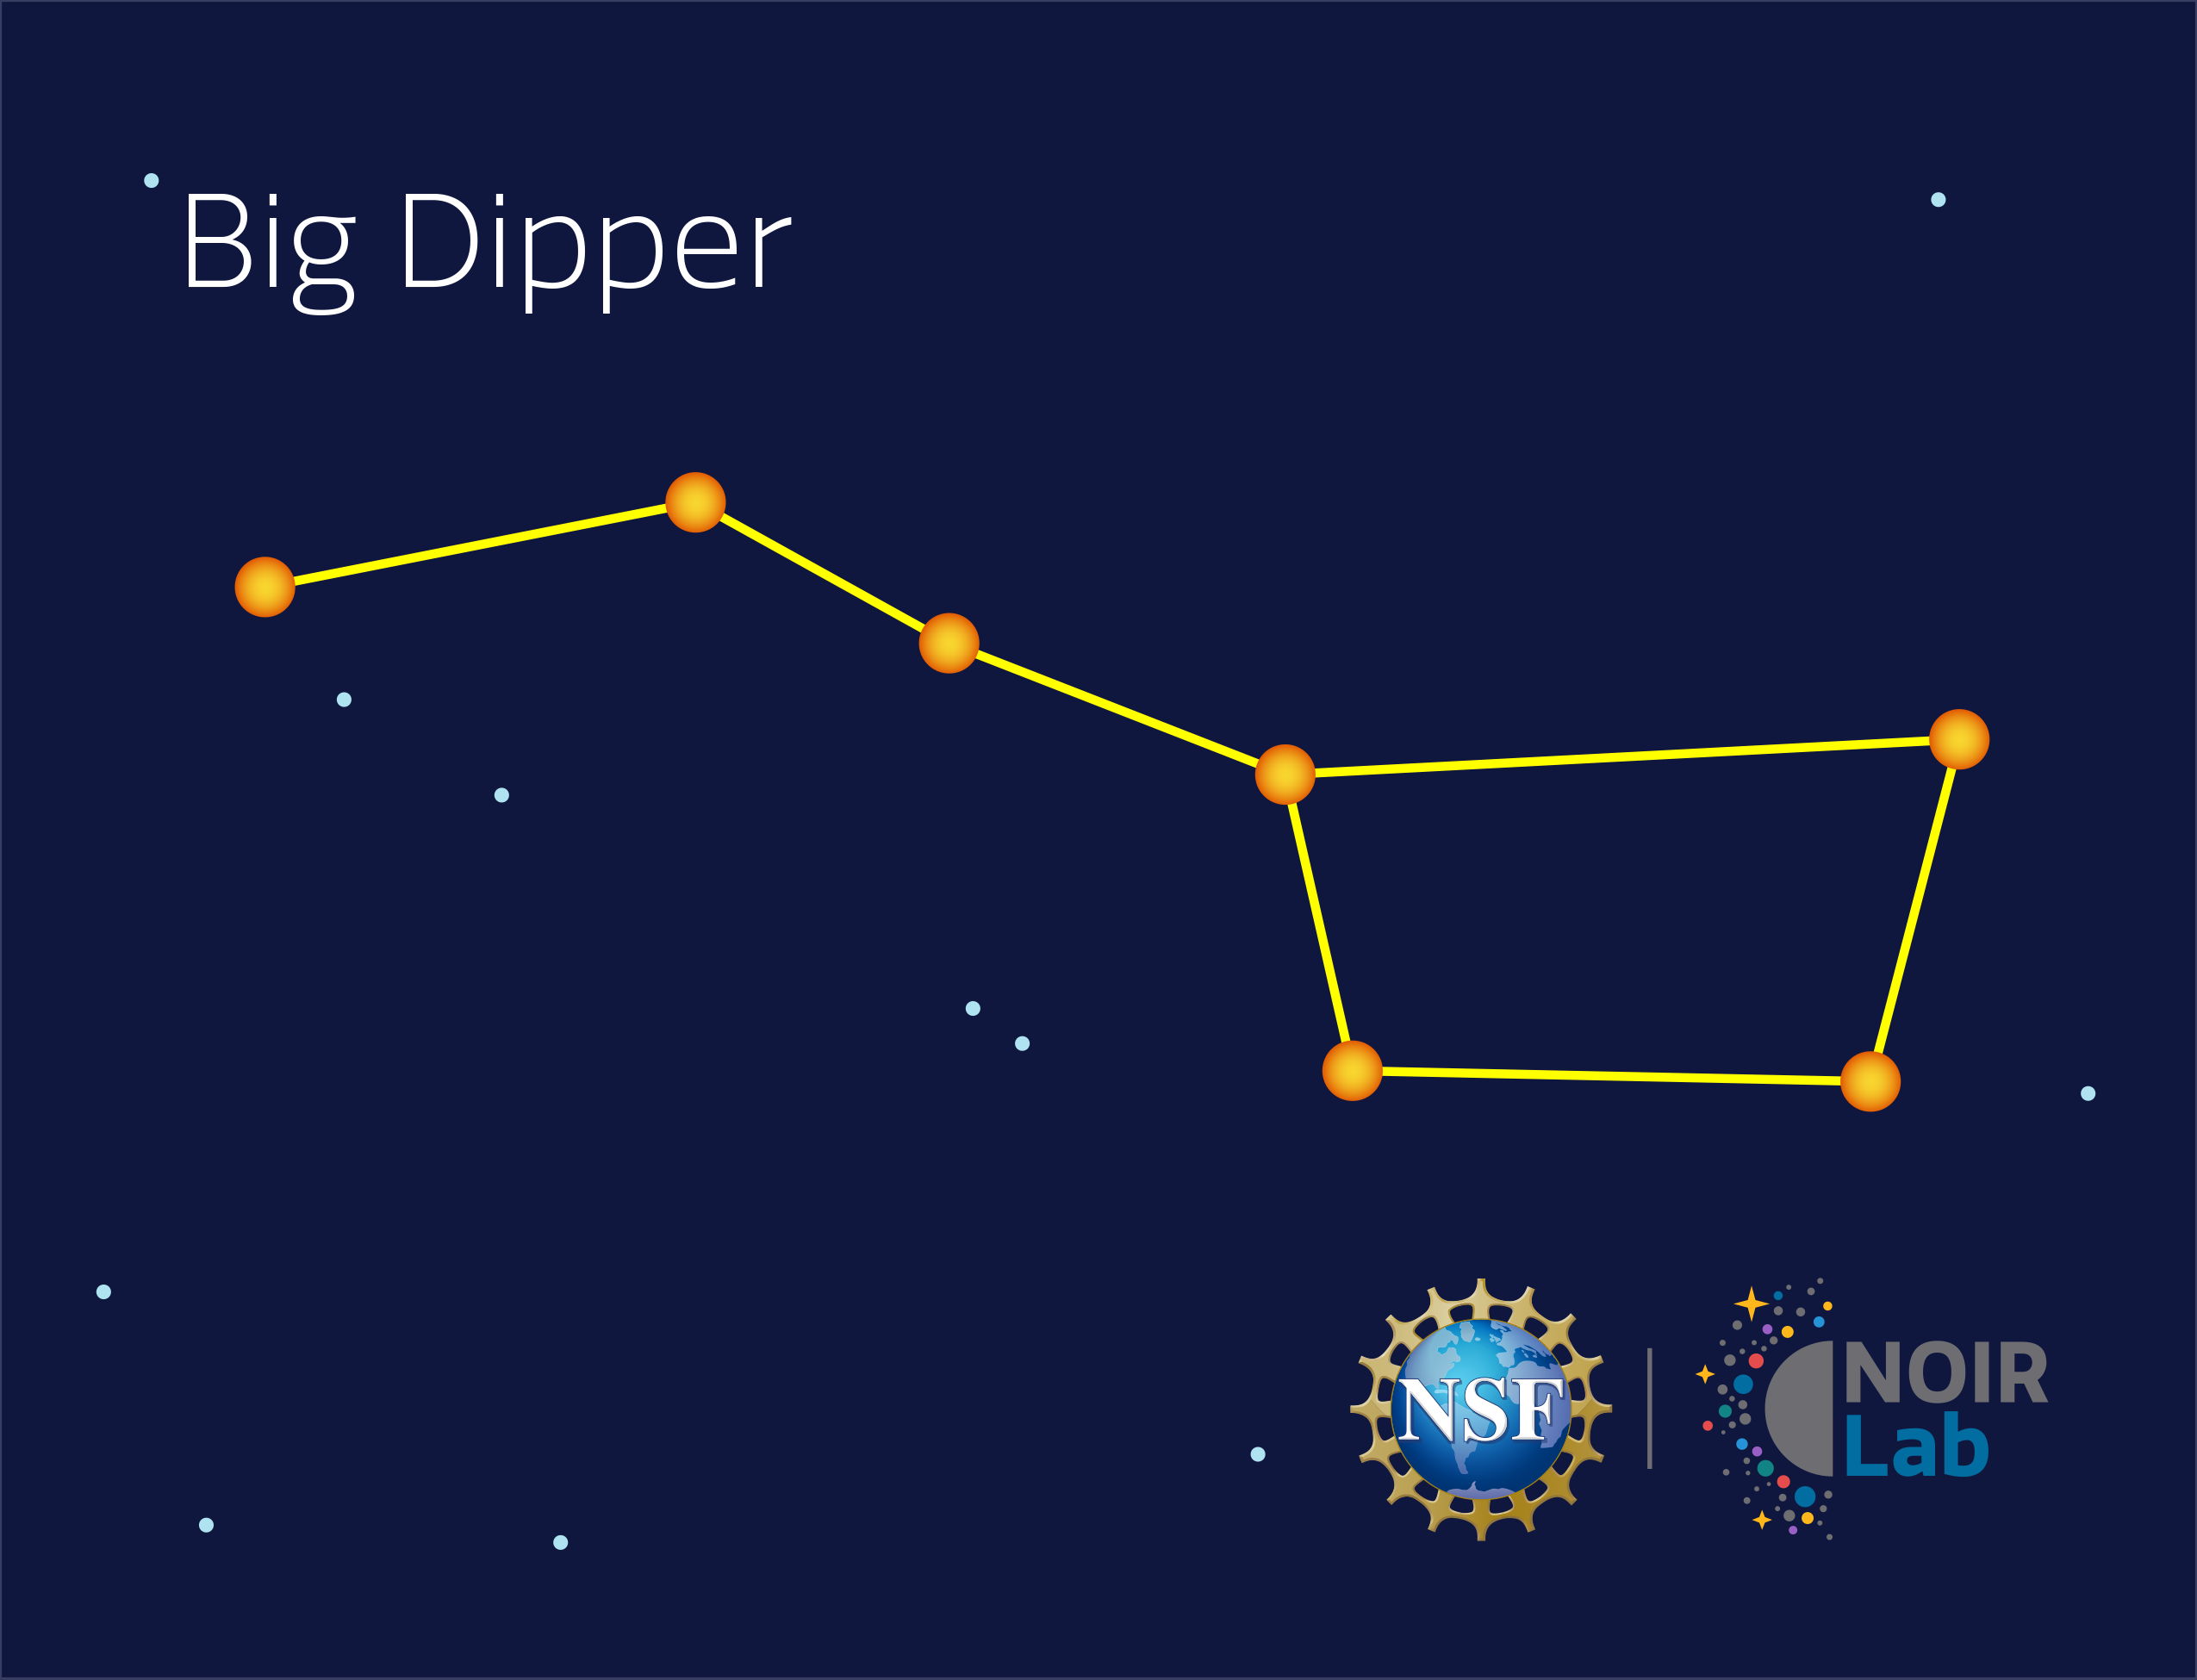

Big Dipper Asterism

The Big Dipper is an astersim that is a part of the larger constellation Ursa Major, which can be seen in this flashcard.

Credit: NOIRLab